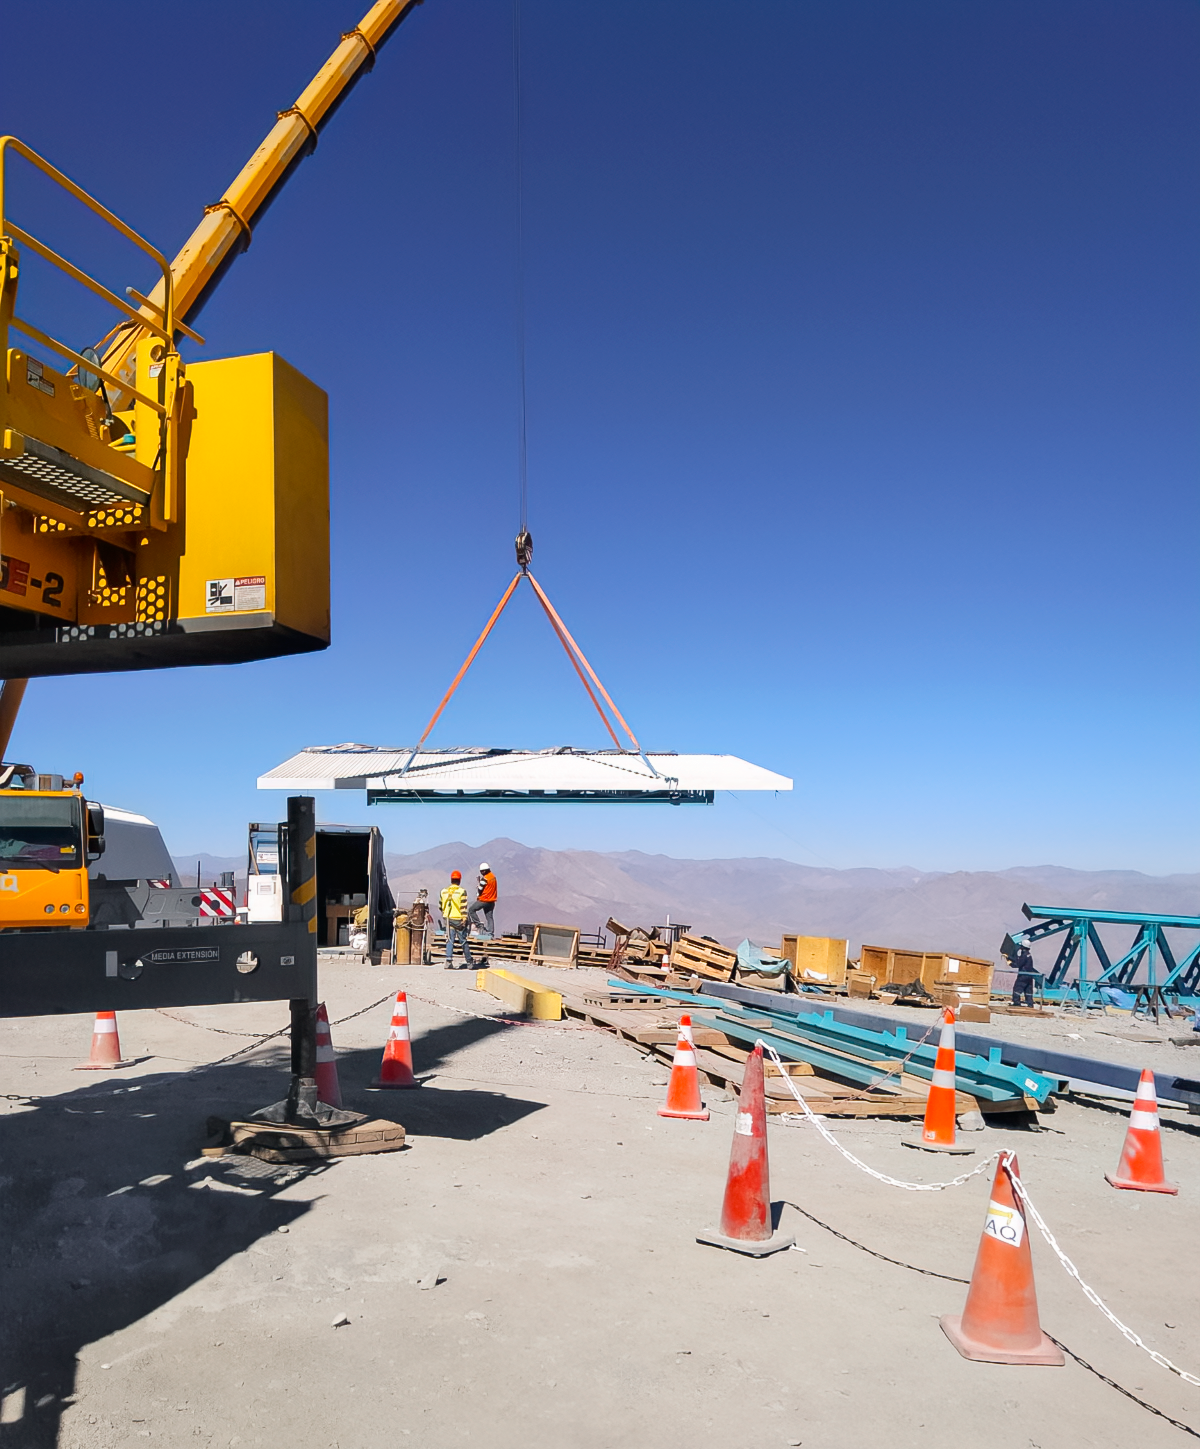

Rubin Vertical Platform Lift

The white panel being moved by crane is the roof for the Rubin Observatory vertical platform lift (also called the PFlow lift). This mobile roof, which will rise as the lift is raised, has now been installed on top of the lift.

Credit: RubinObs/NOIRLab/SLAC/NSF/DOE/AURA